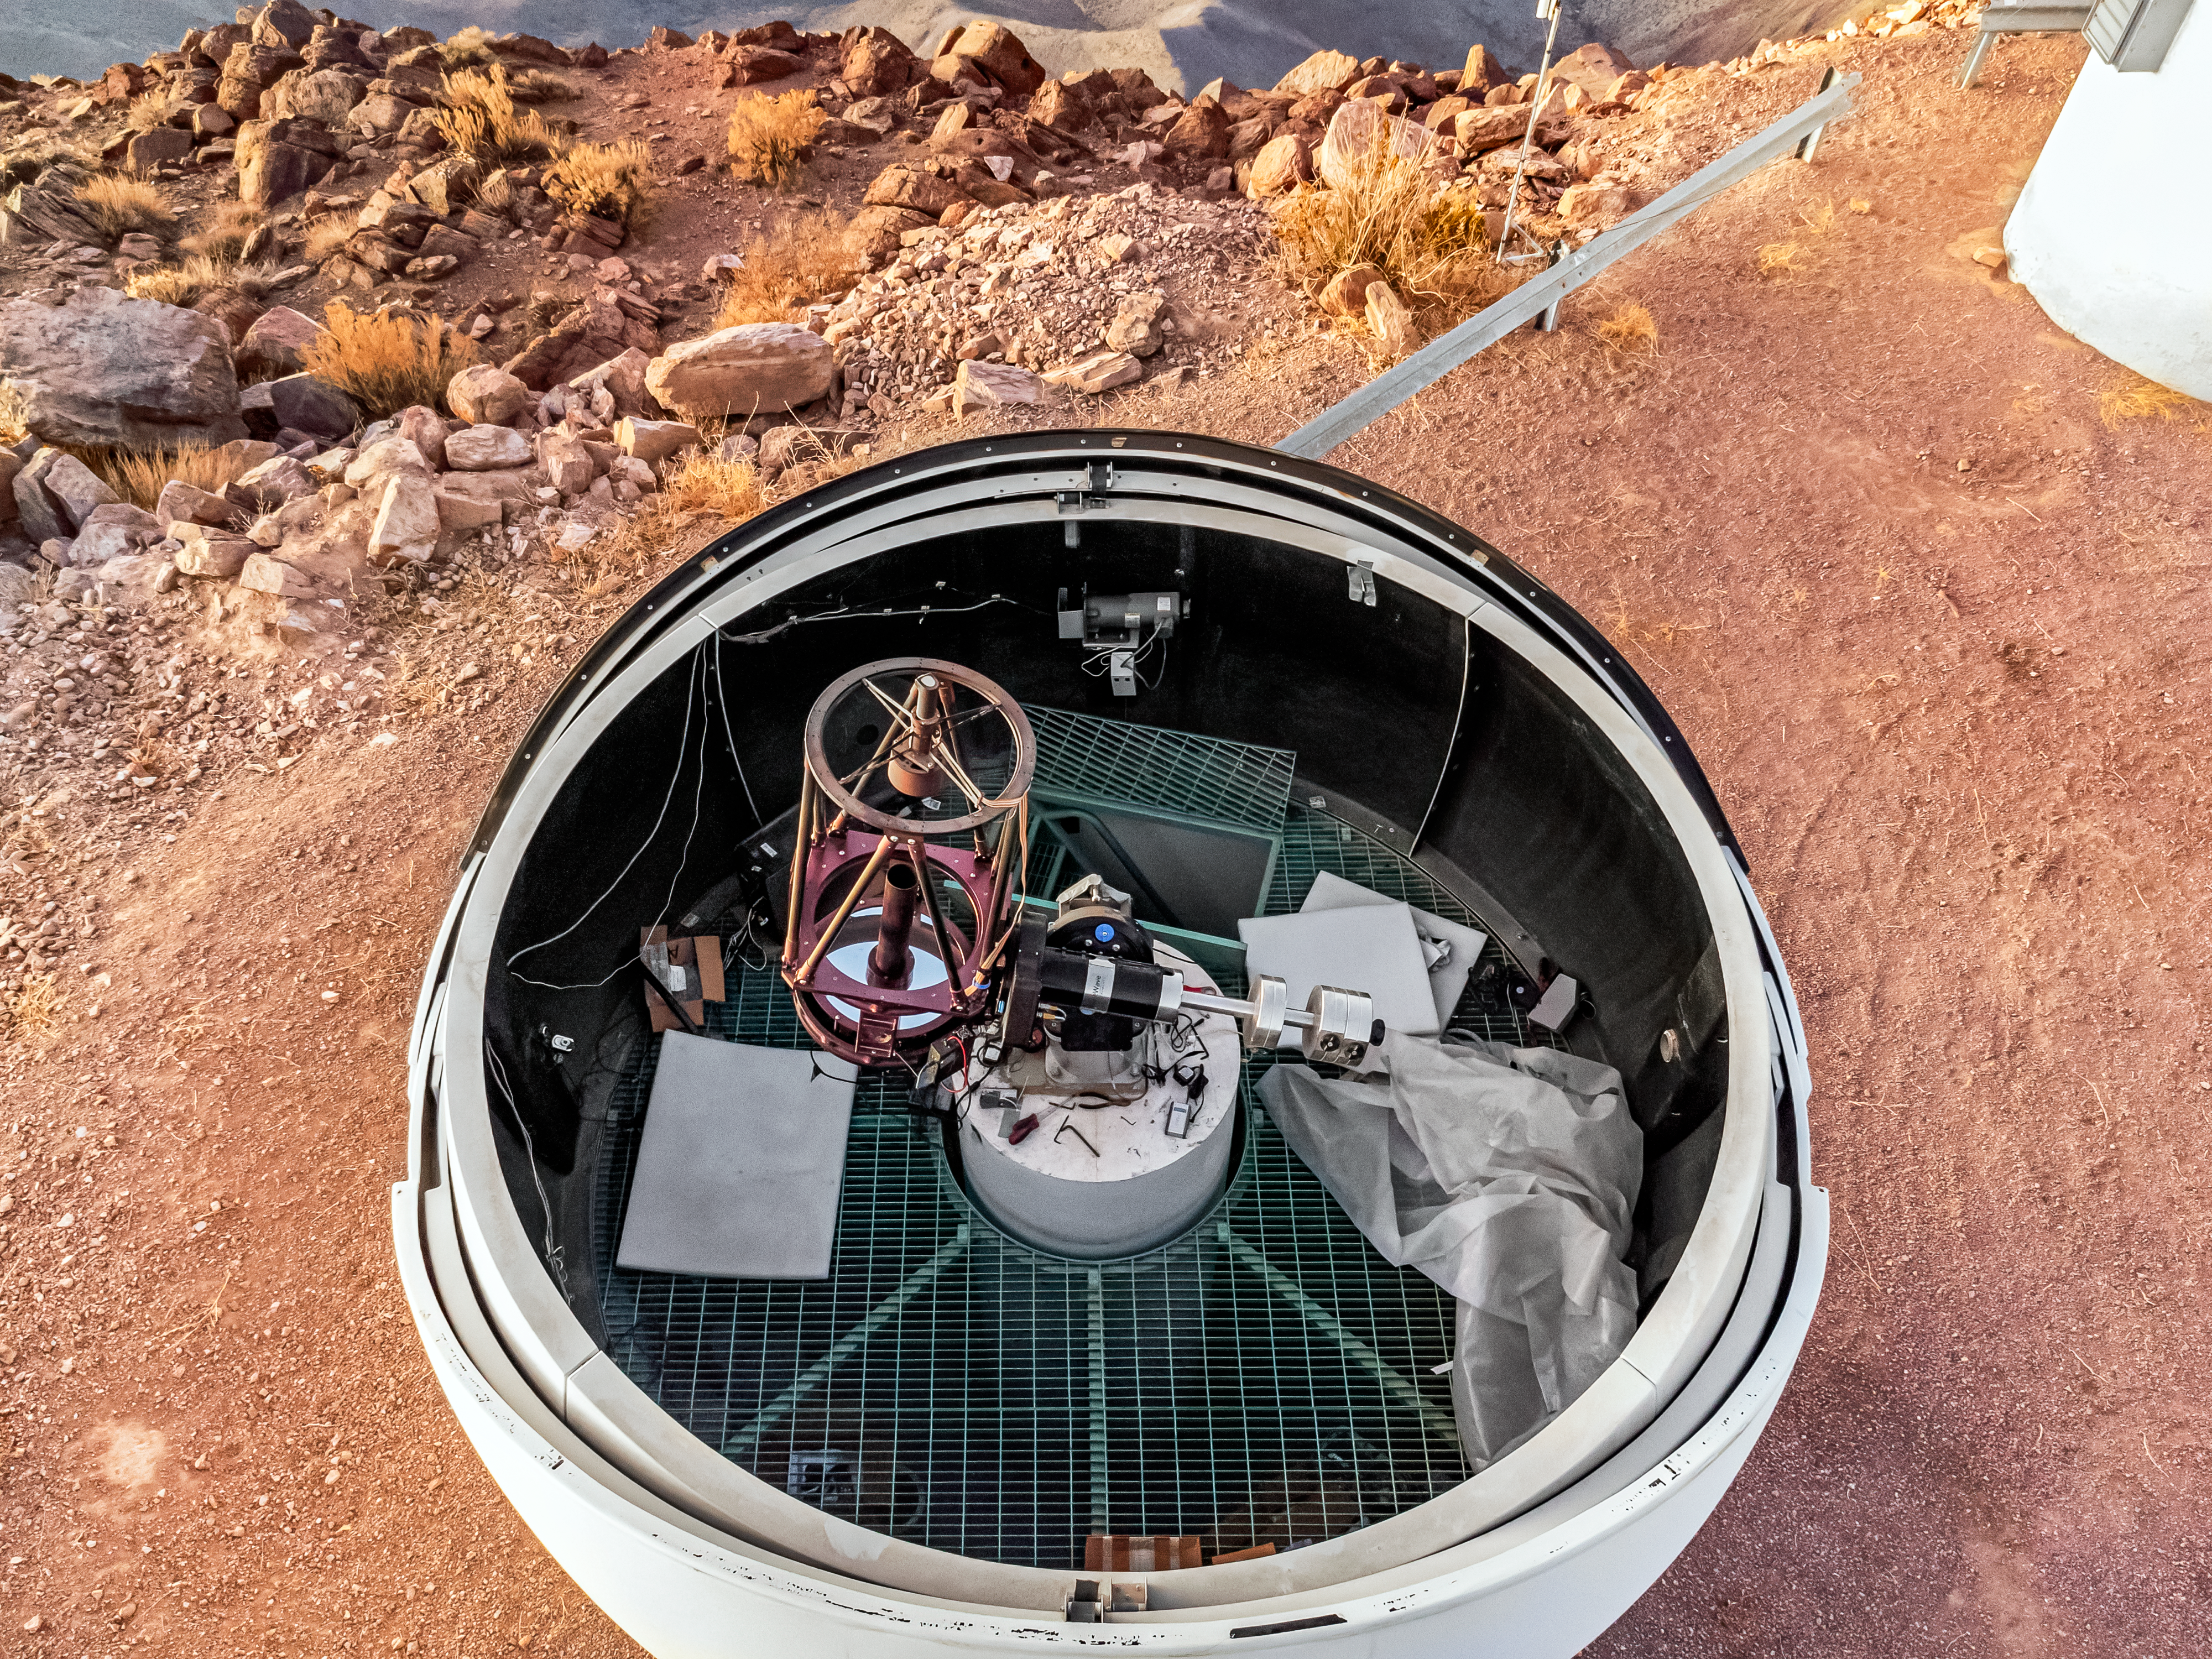

PROMPT-2 Telescope

An aerial view of the PROMPT-2 Telescope, part of the Panchromatic Robotic Optical Monitoring and Polarimetry Telescopes (PROMPT) Network, at Cerro Tololo Inter-American Observatory.

Credit: CTIO/NOIRLab/NSF/AURA